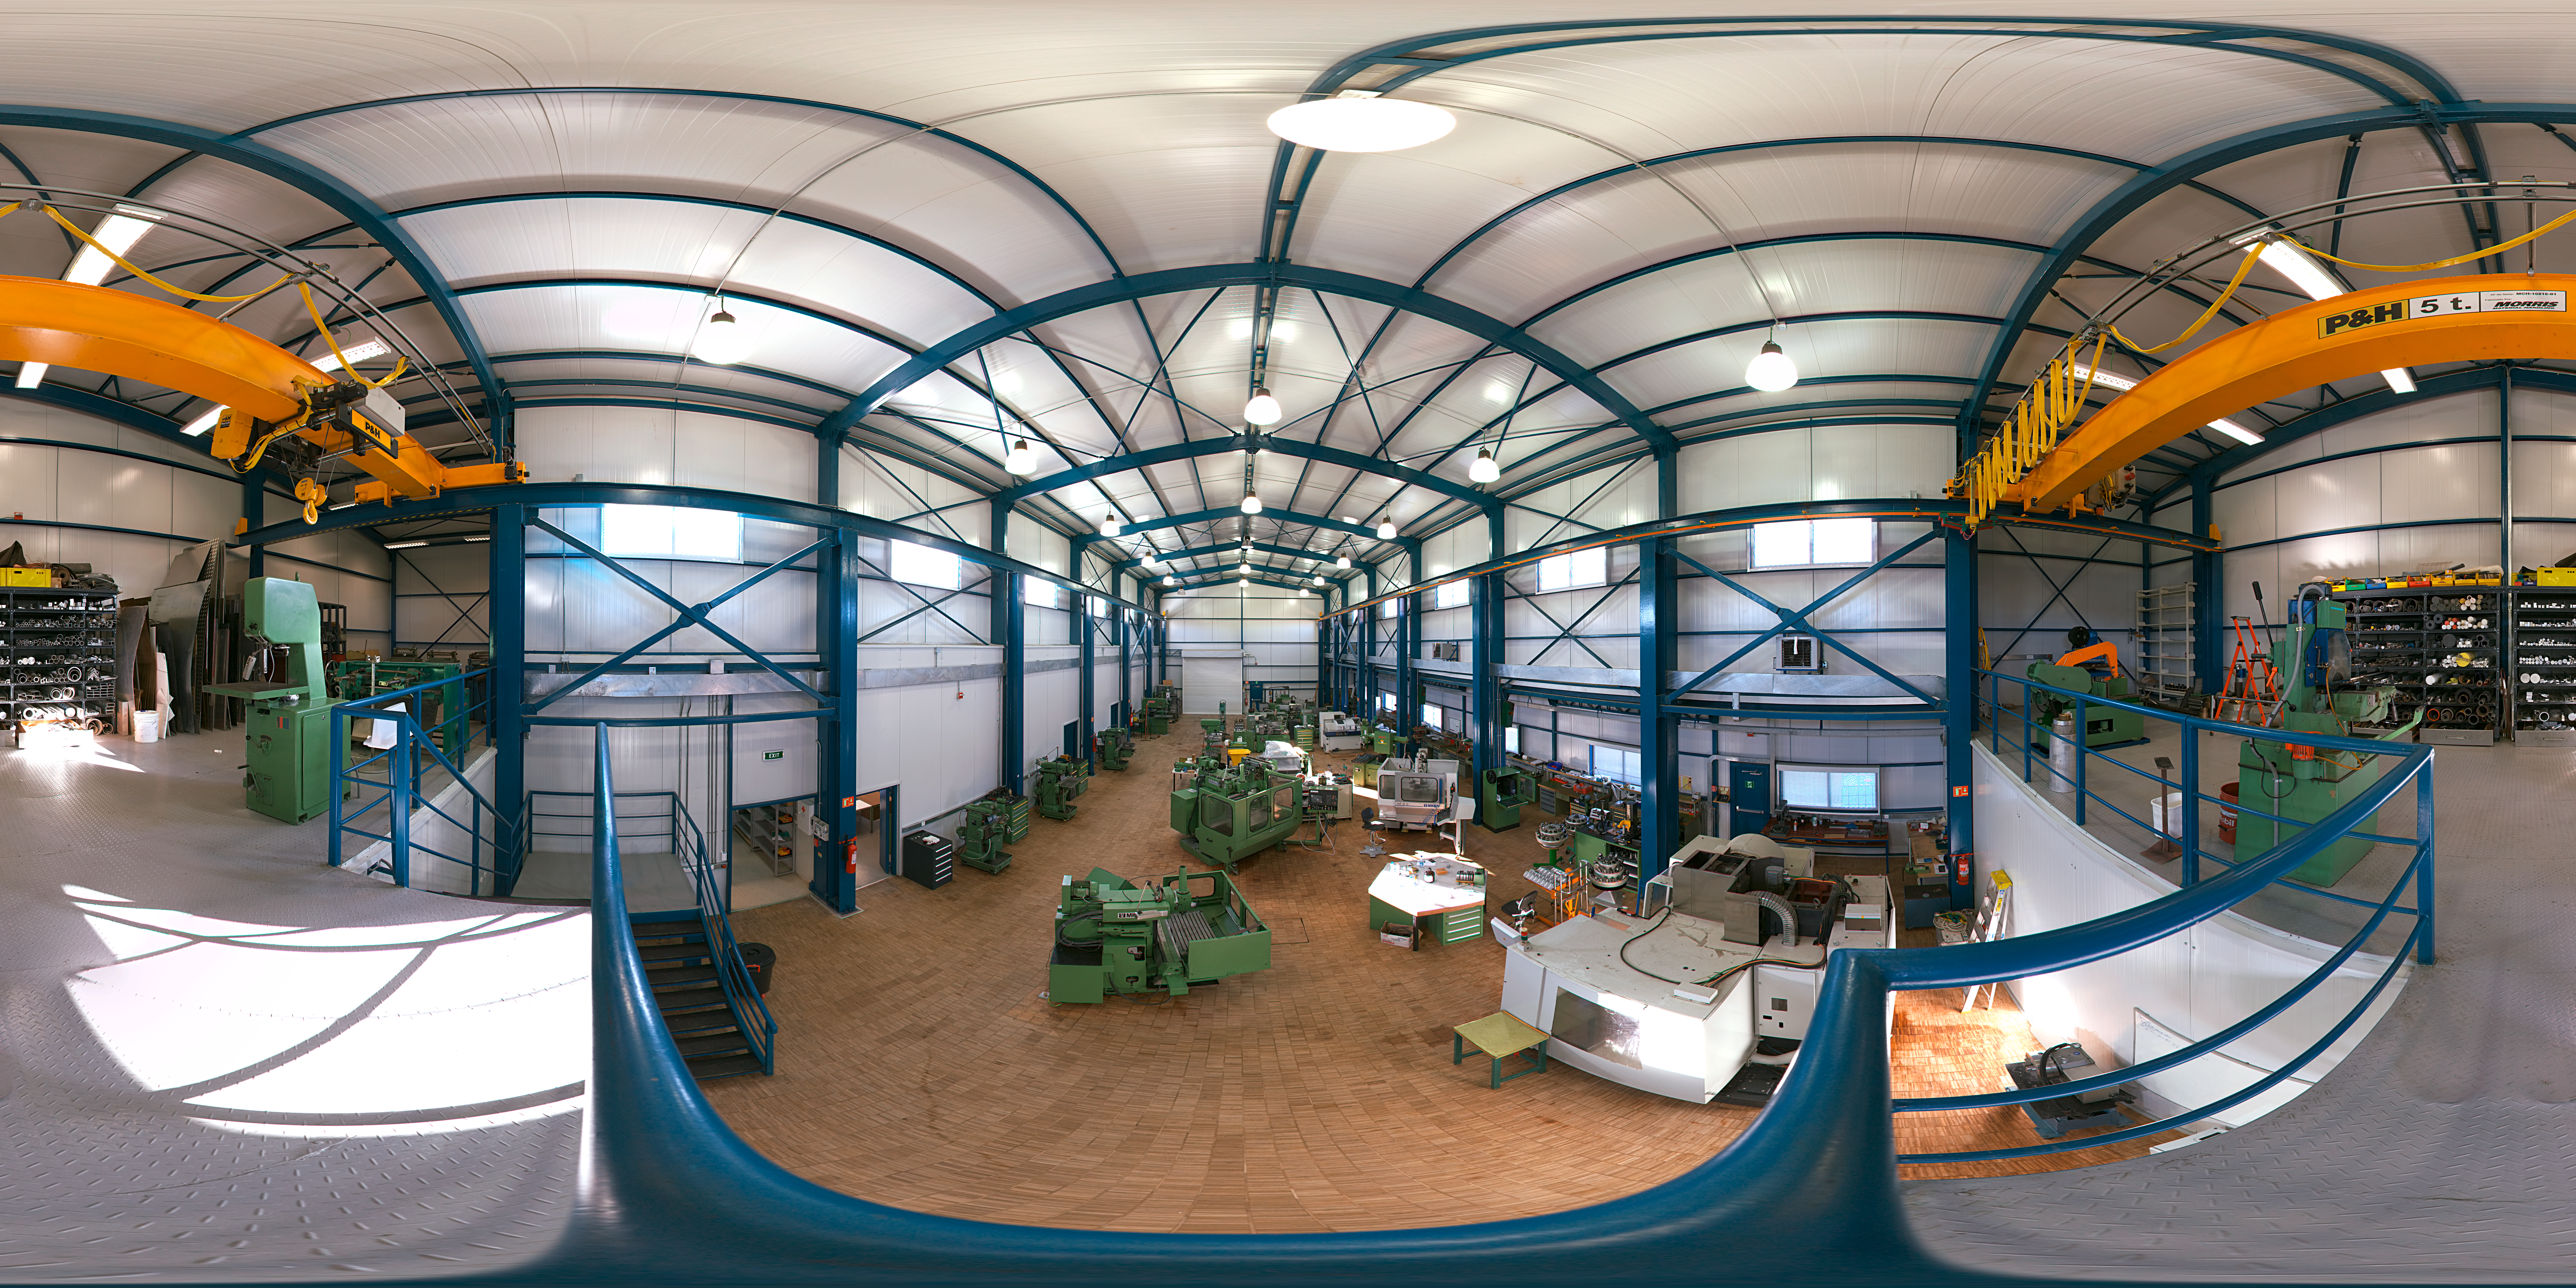

Mechanical workshop at Paranal

A 360 degree panorama of the mechanical workshop at Paranal Observatory. In order to guarantee the best performances of telescope and instruments, a large team of engineers and technicians work regularly on site.

Credit: ESO